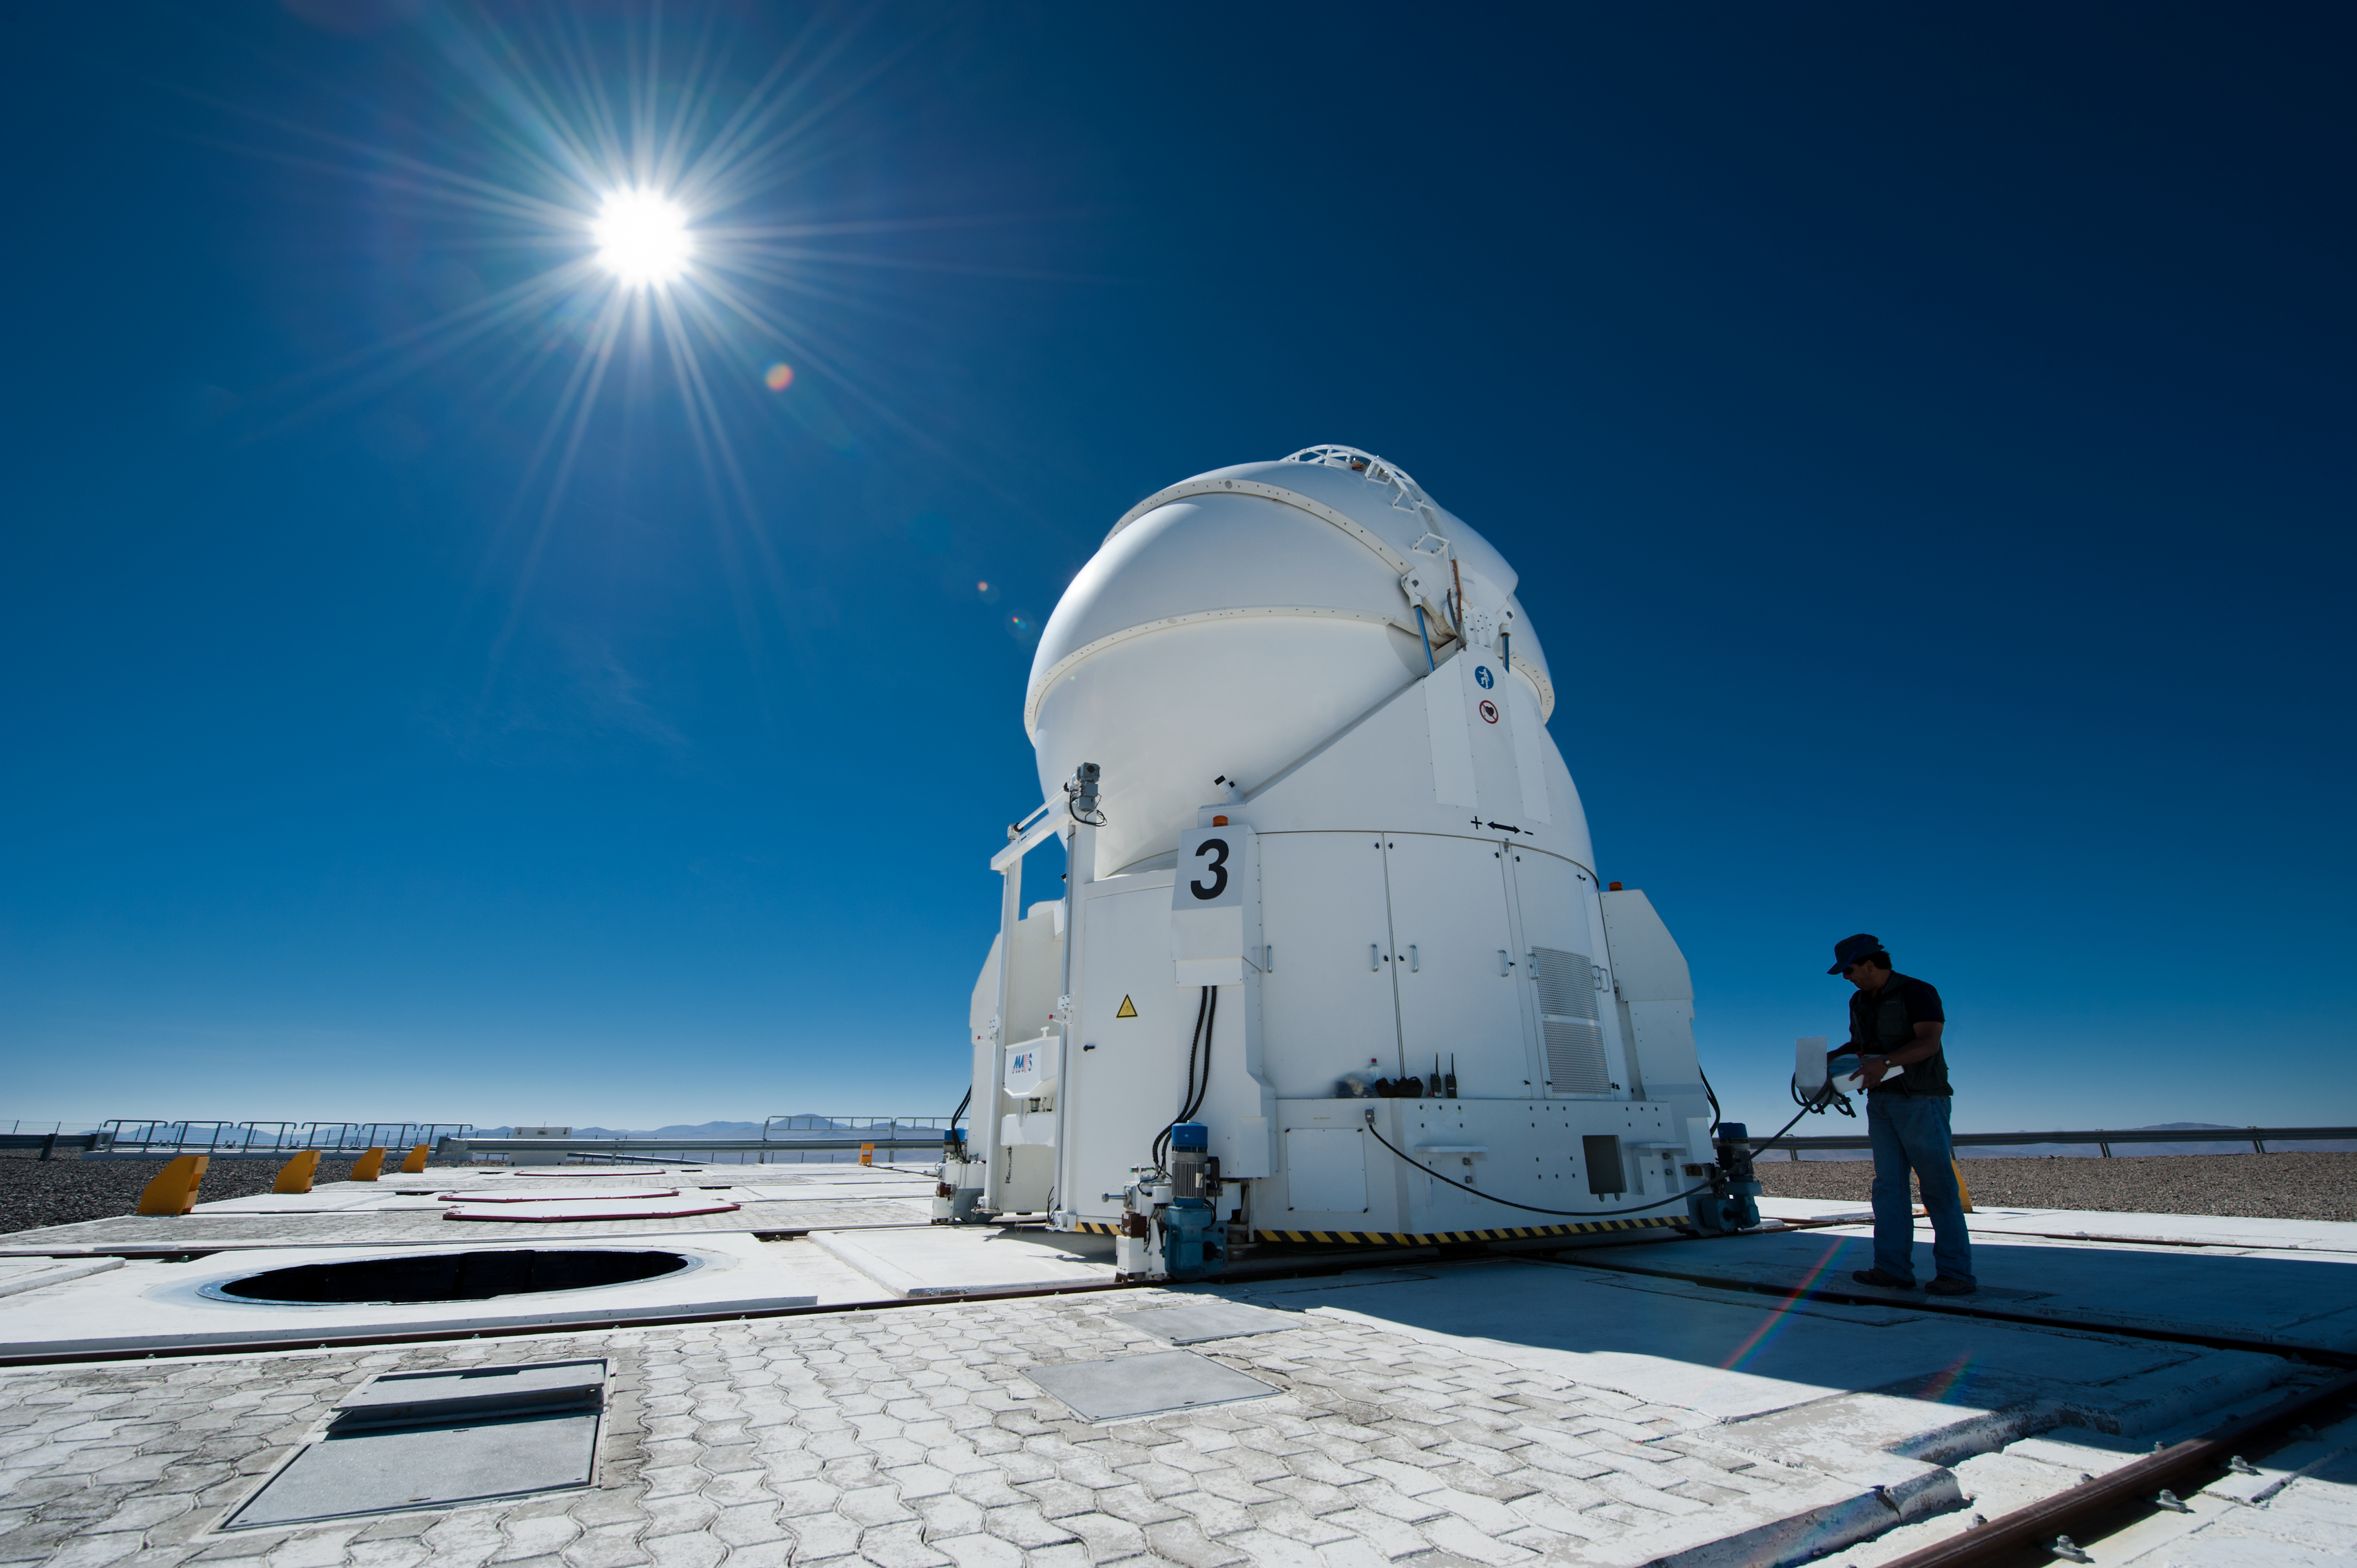

AT3 at Paranal

Moving the Auxiliary Telescope (AT) 3 at Cerro Paranal in Chile.

Credit: ESO/Max Alexander